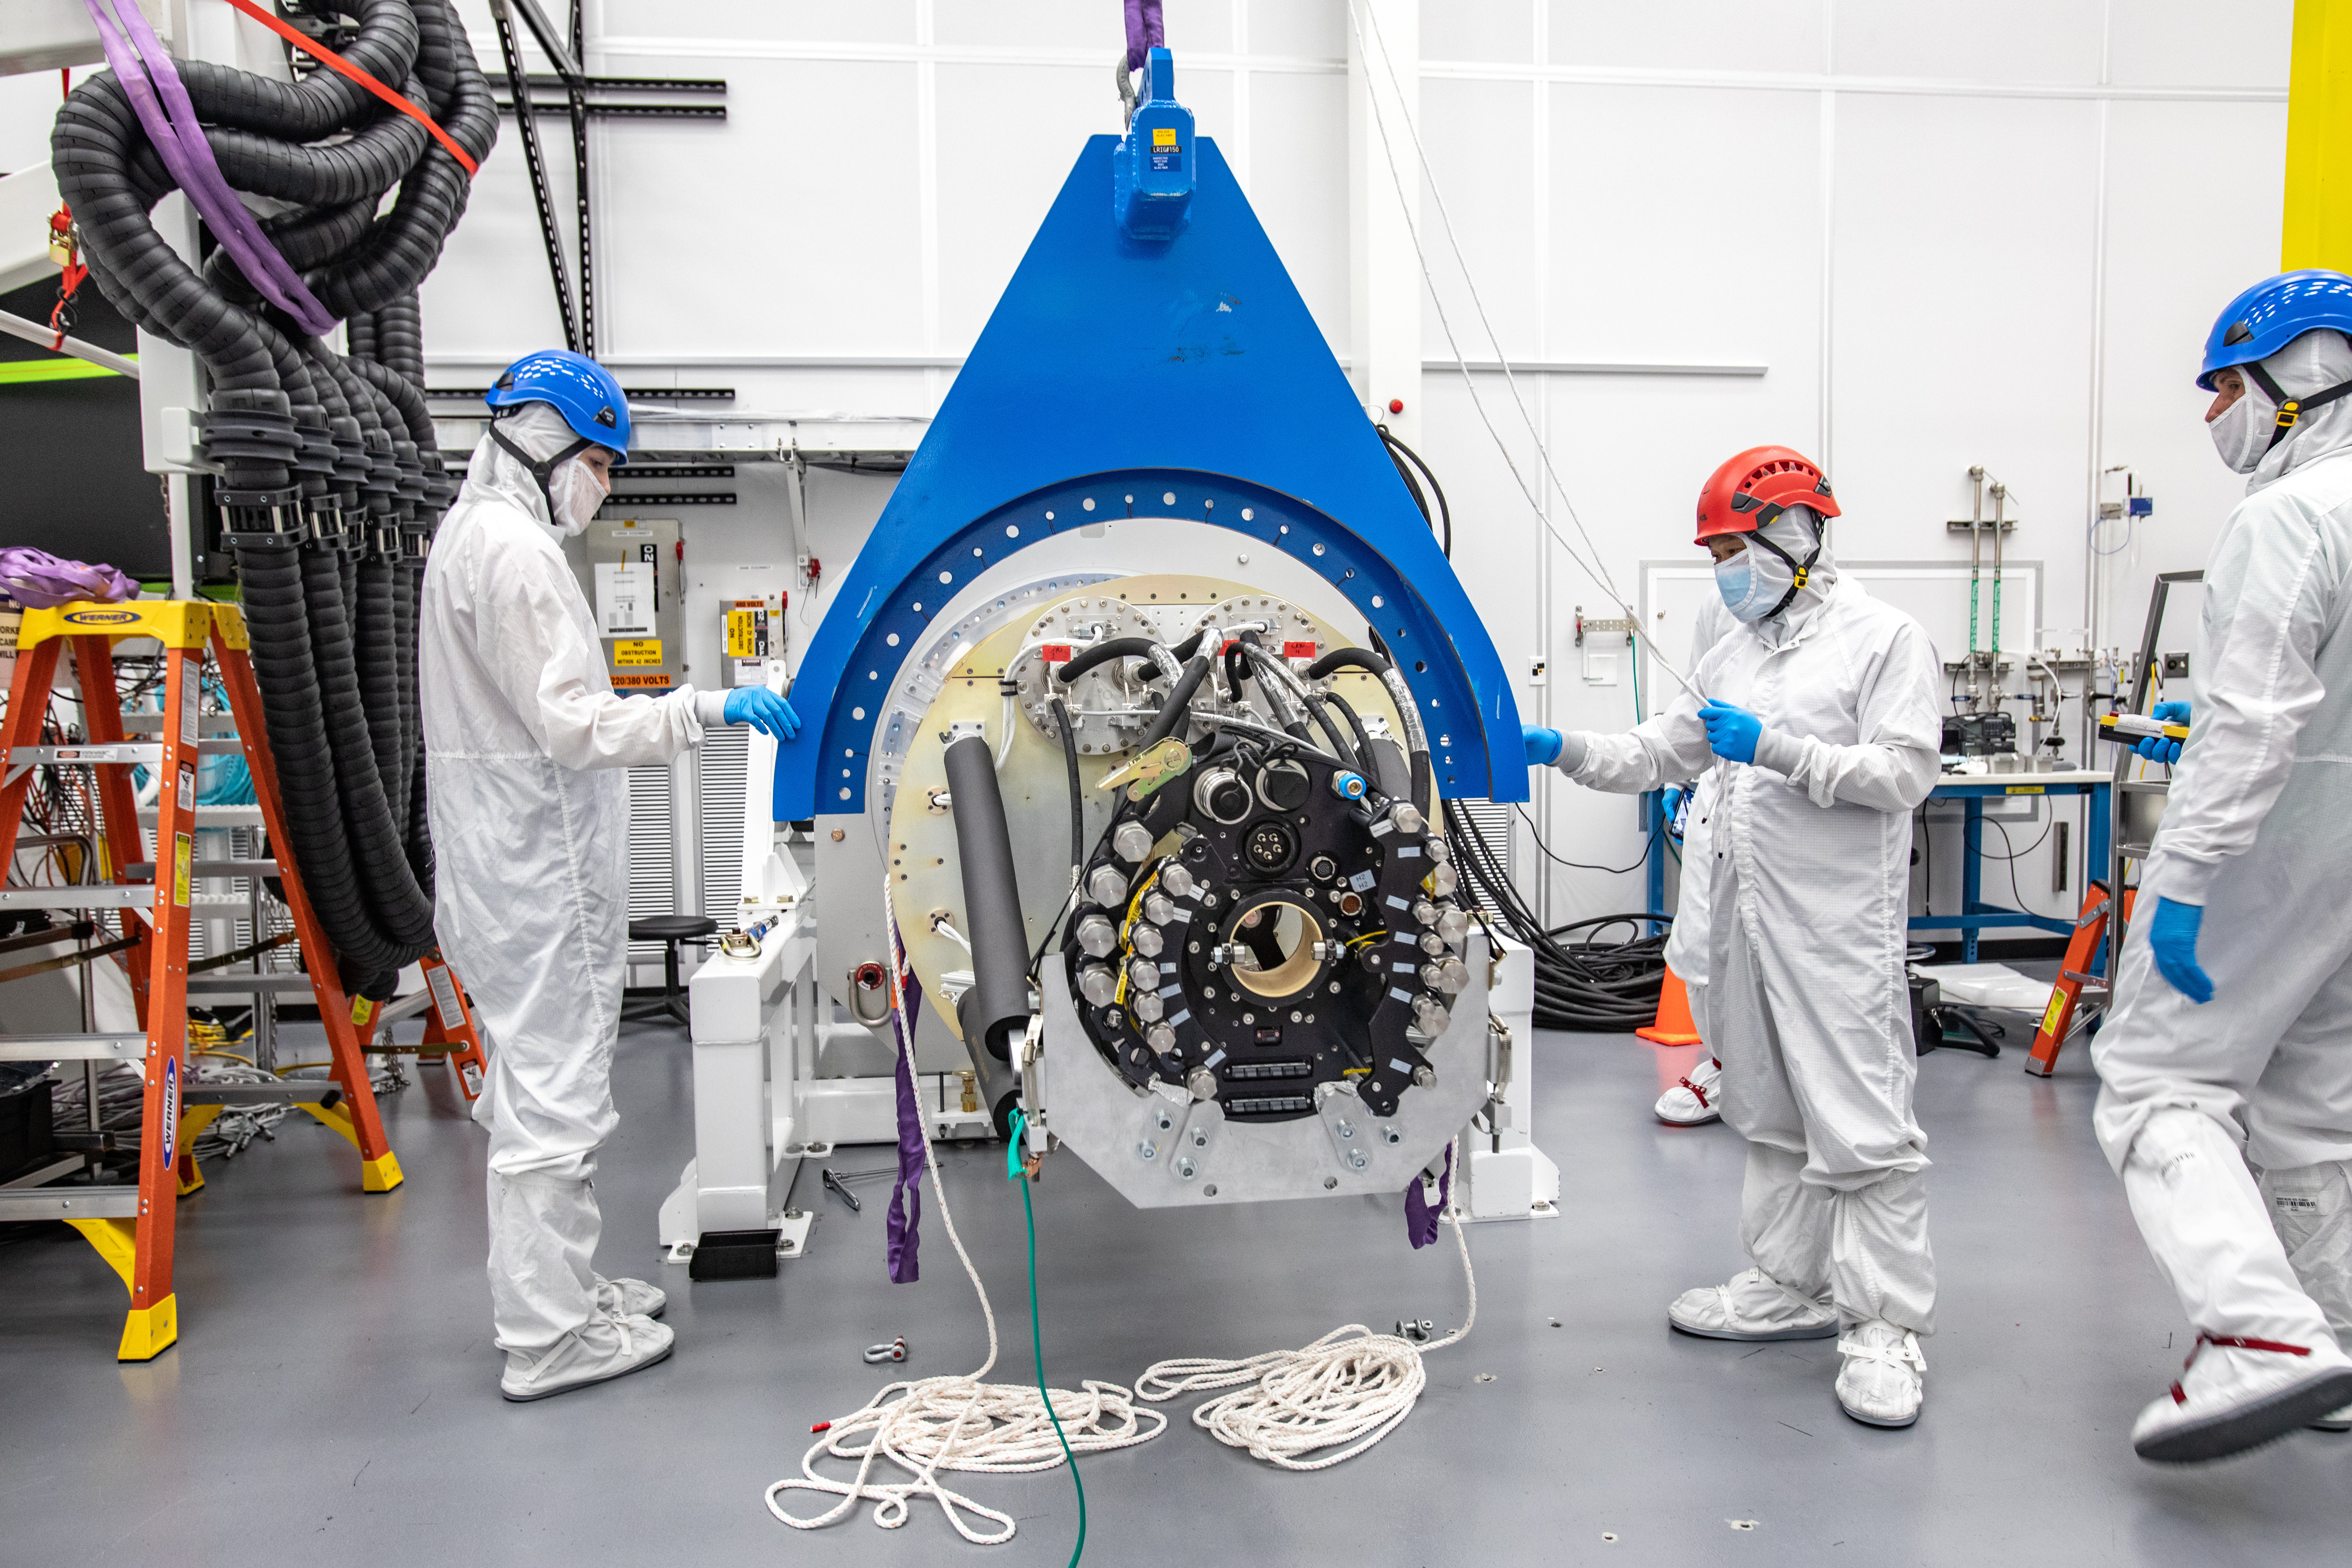

LSST Cryostat to Camera Body Lift

The LSST camera team successfully installed the cryostat to the camera body on April 8.

Credit: Jacqueline Ramseyer Orrell/SLAC National Accelerator Laboratory